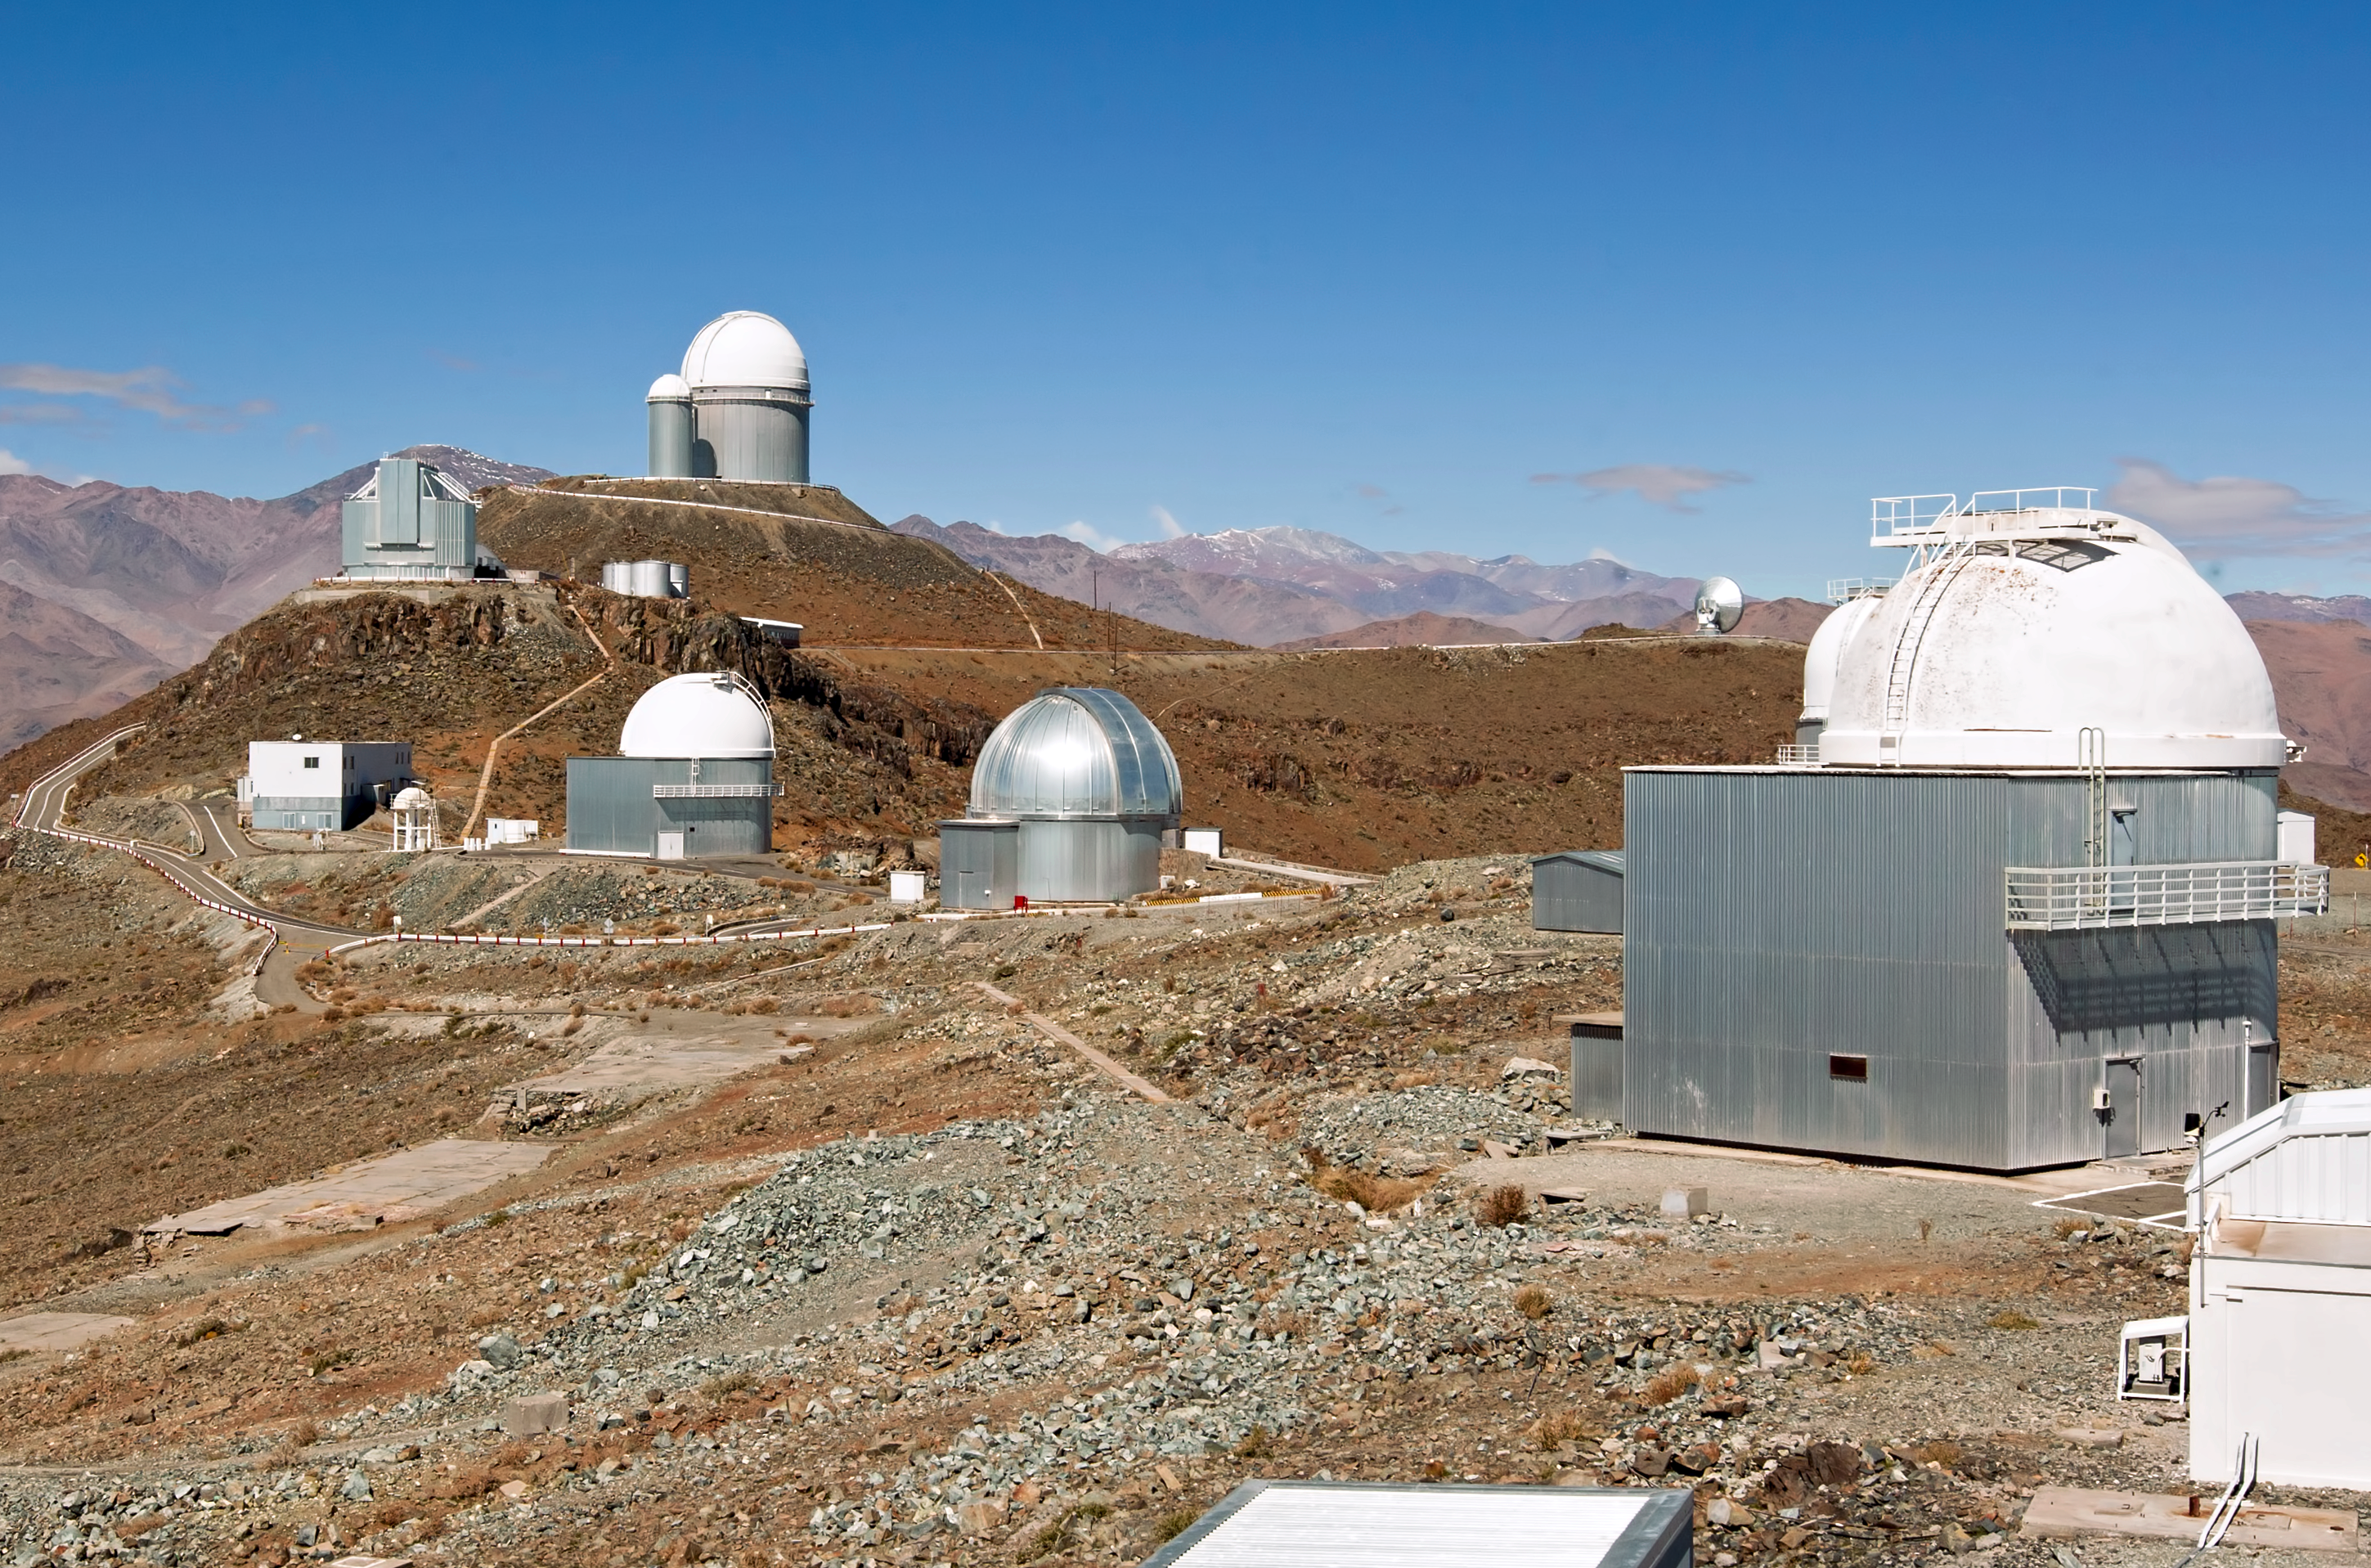

A glimpse into the past — Then and now at La Silla Observatory (present-day image)

This is the present-day image from the “then and now” Picture of the Week, “A Glimpse into the Past — Then and Now at La Silla Observatory”.

Credit: ESO